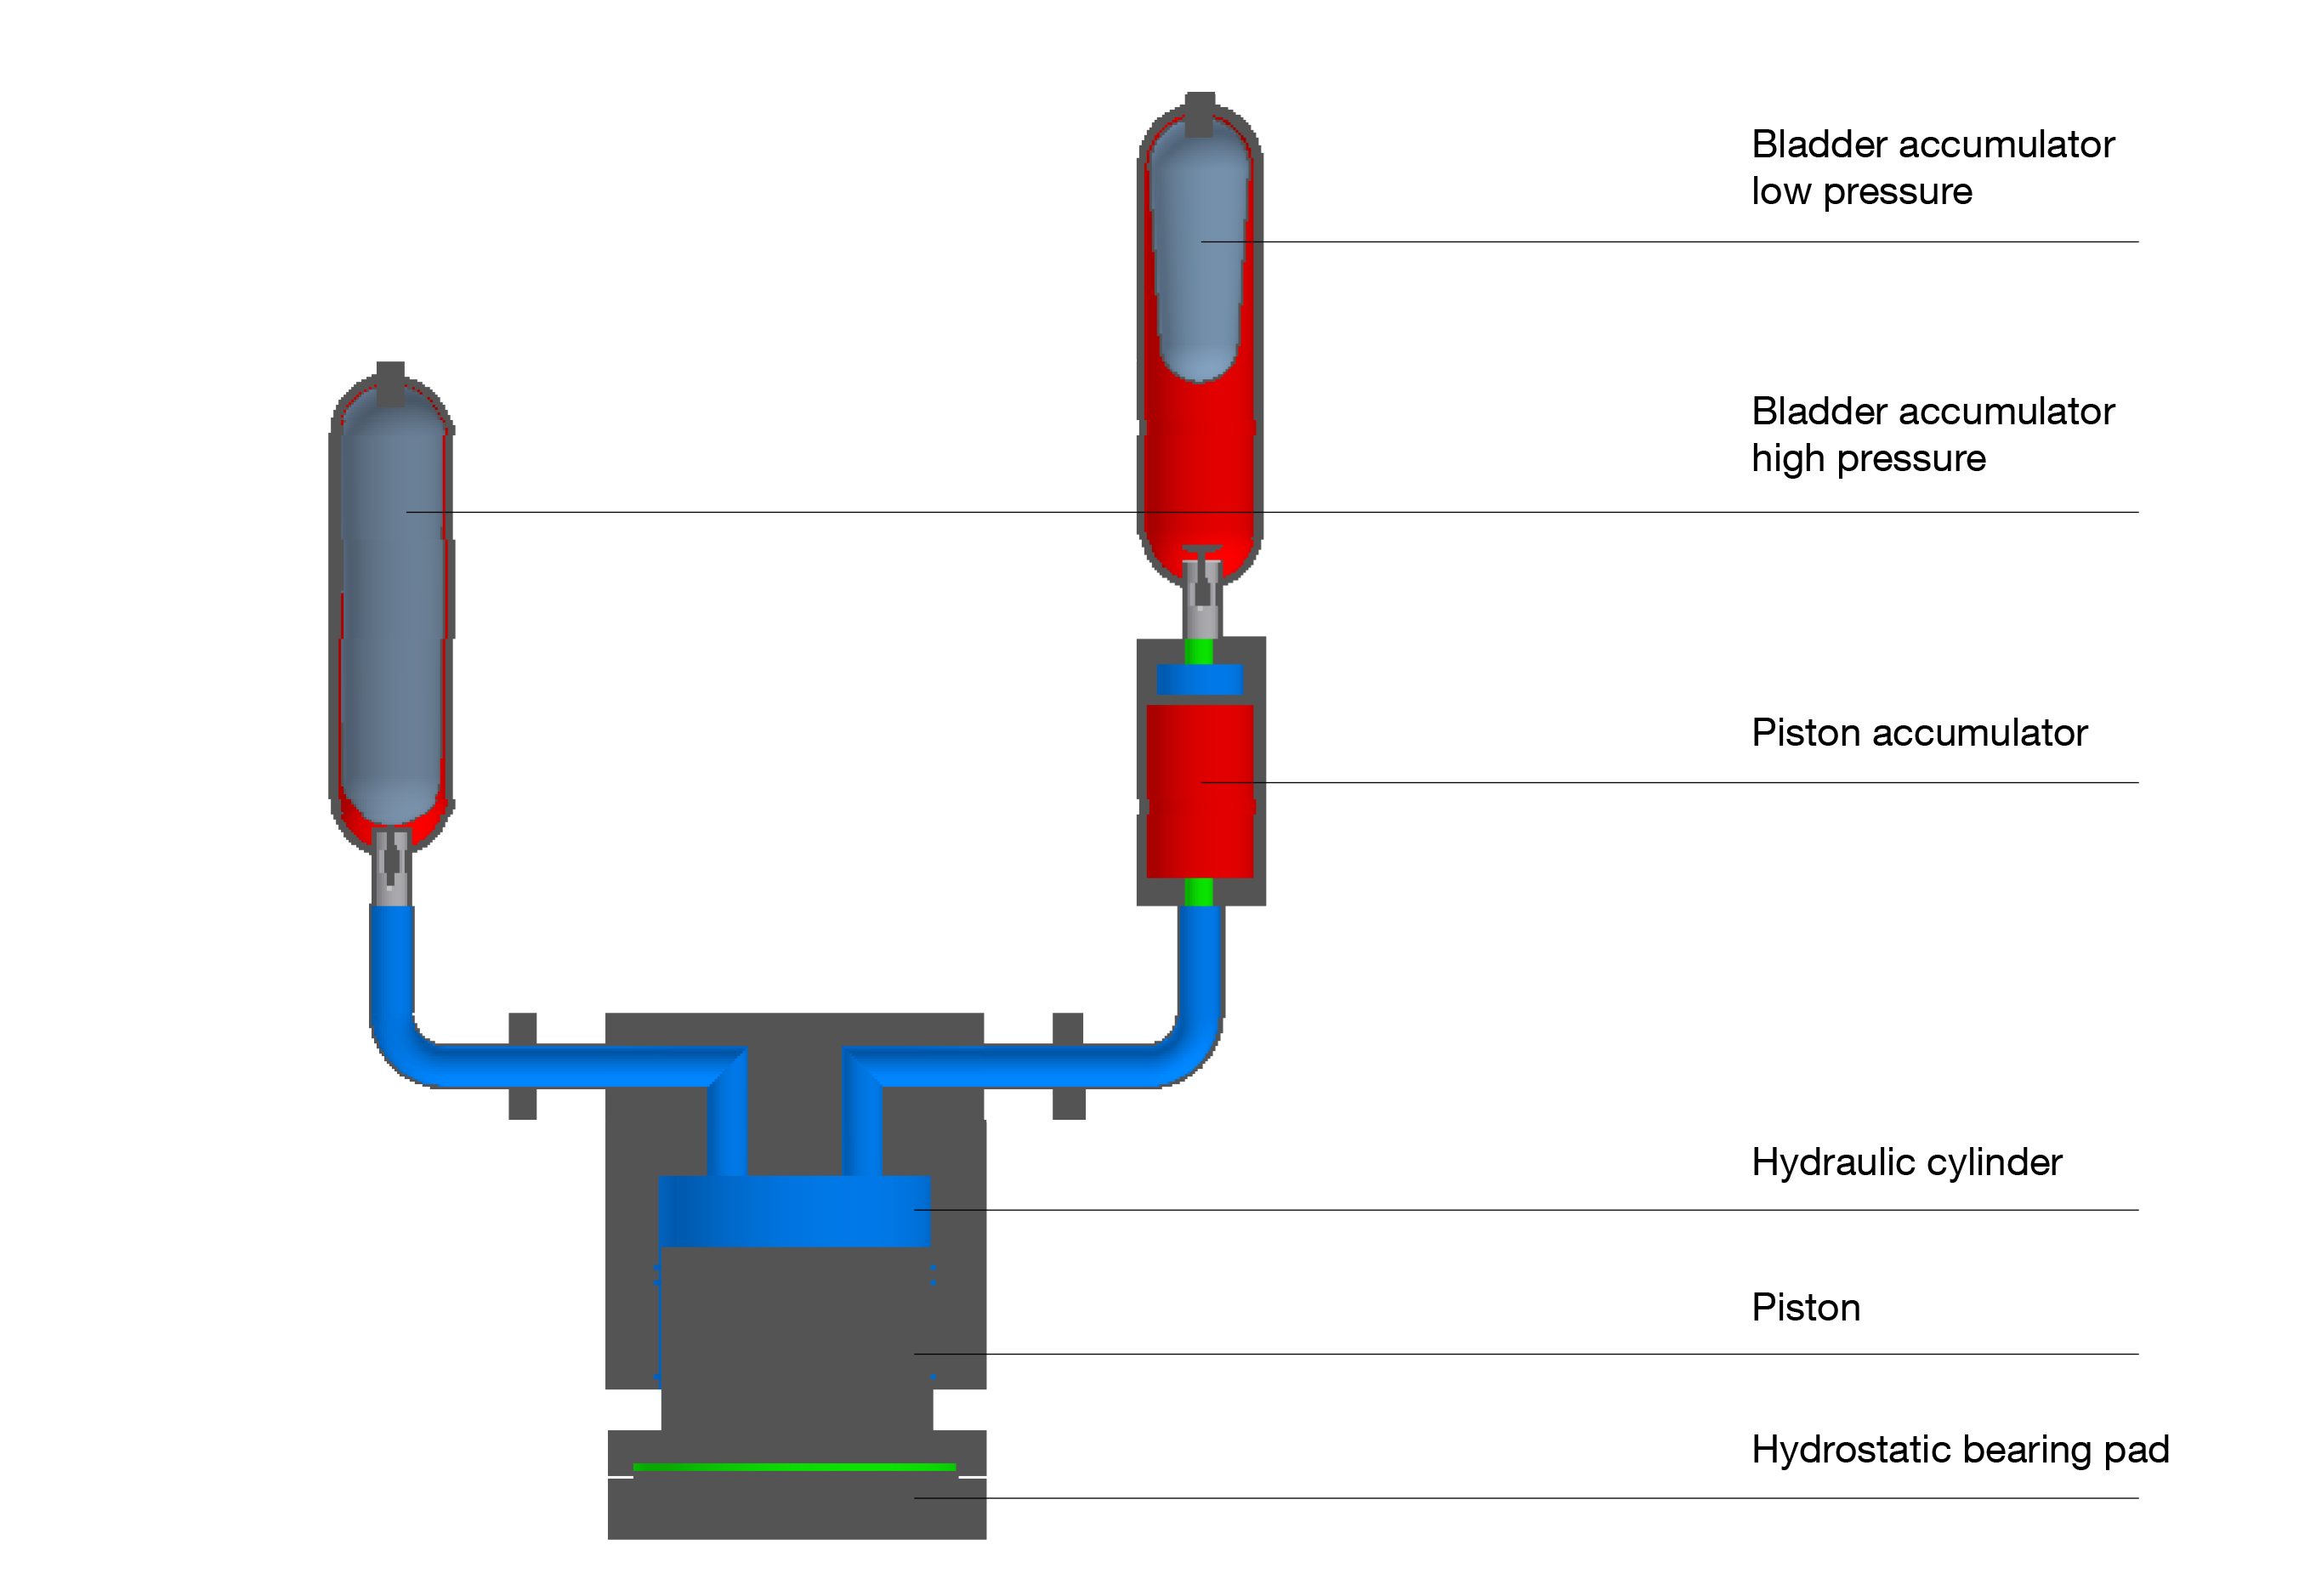

ELT seismic damping system

This image shows the concept of the ELT seismic damping system, illustrating the various components that work to protect the telescope from seismic hazards. Read more about this on the ESOblog post "Protecting the Extremely Large Telescope from Earthquakes".

Credit: ESO